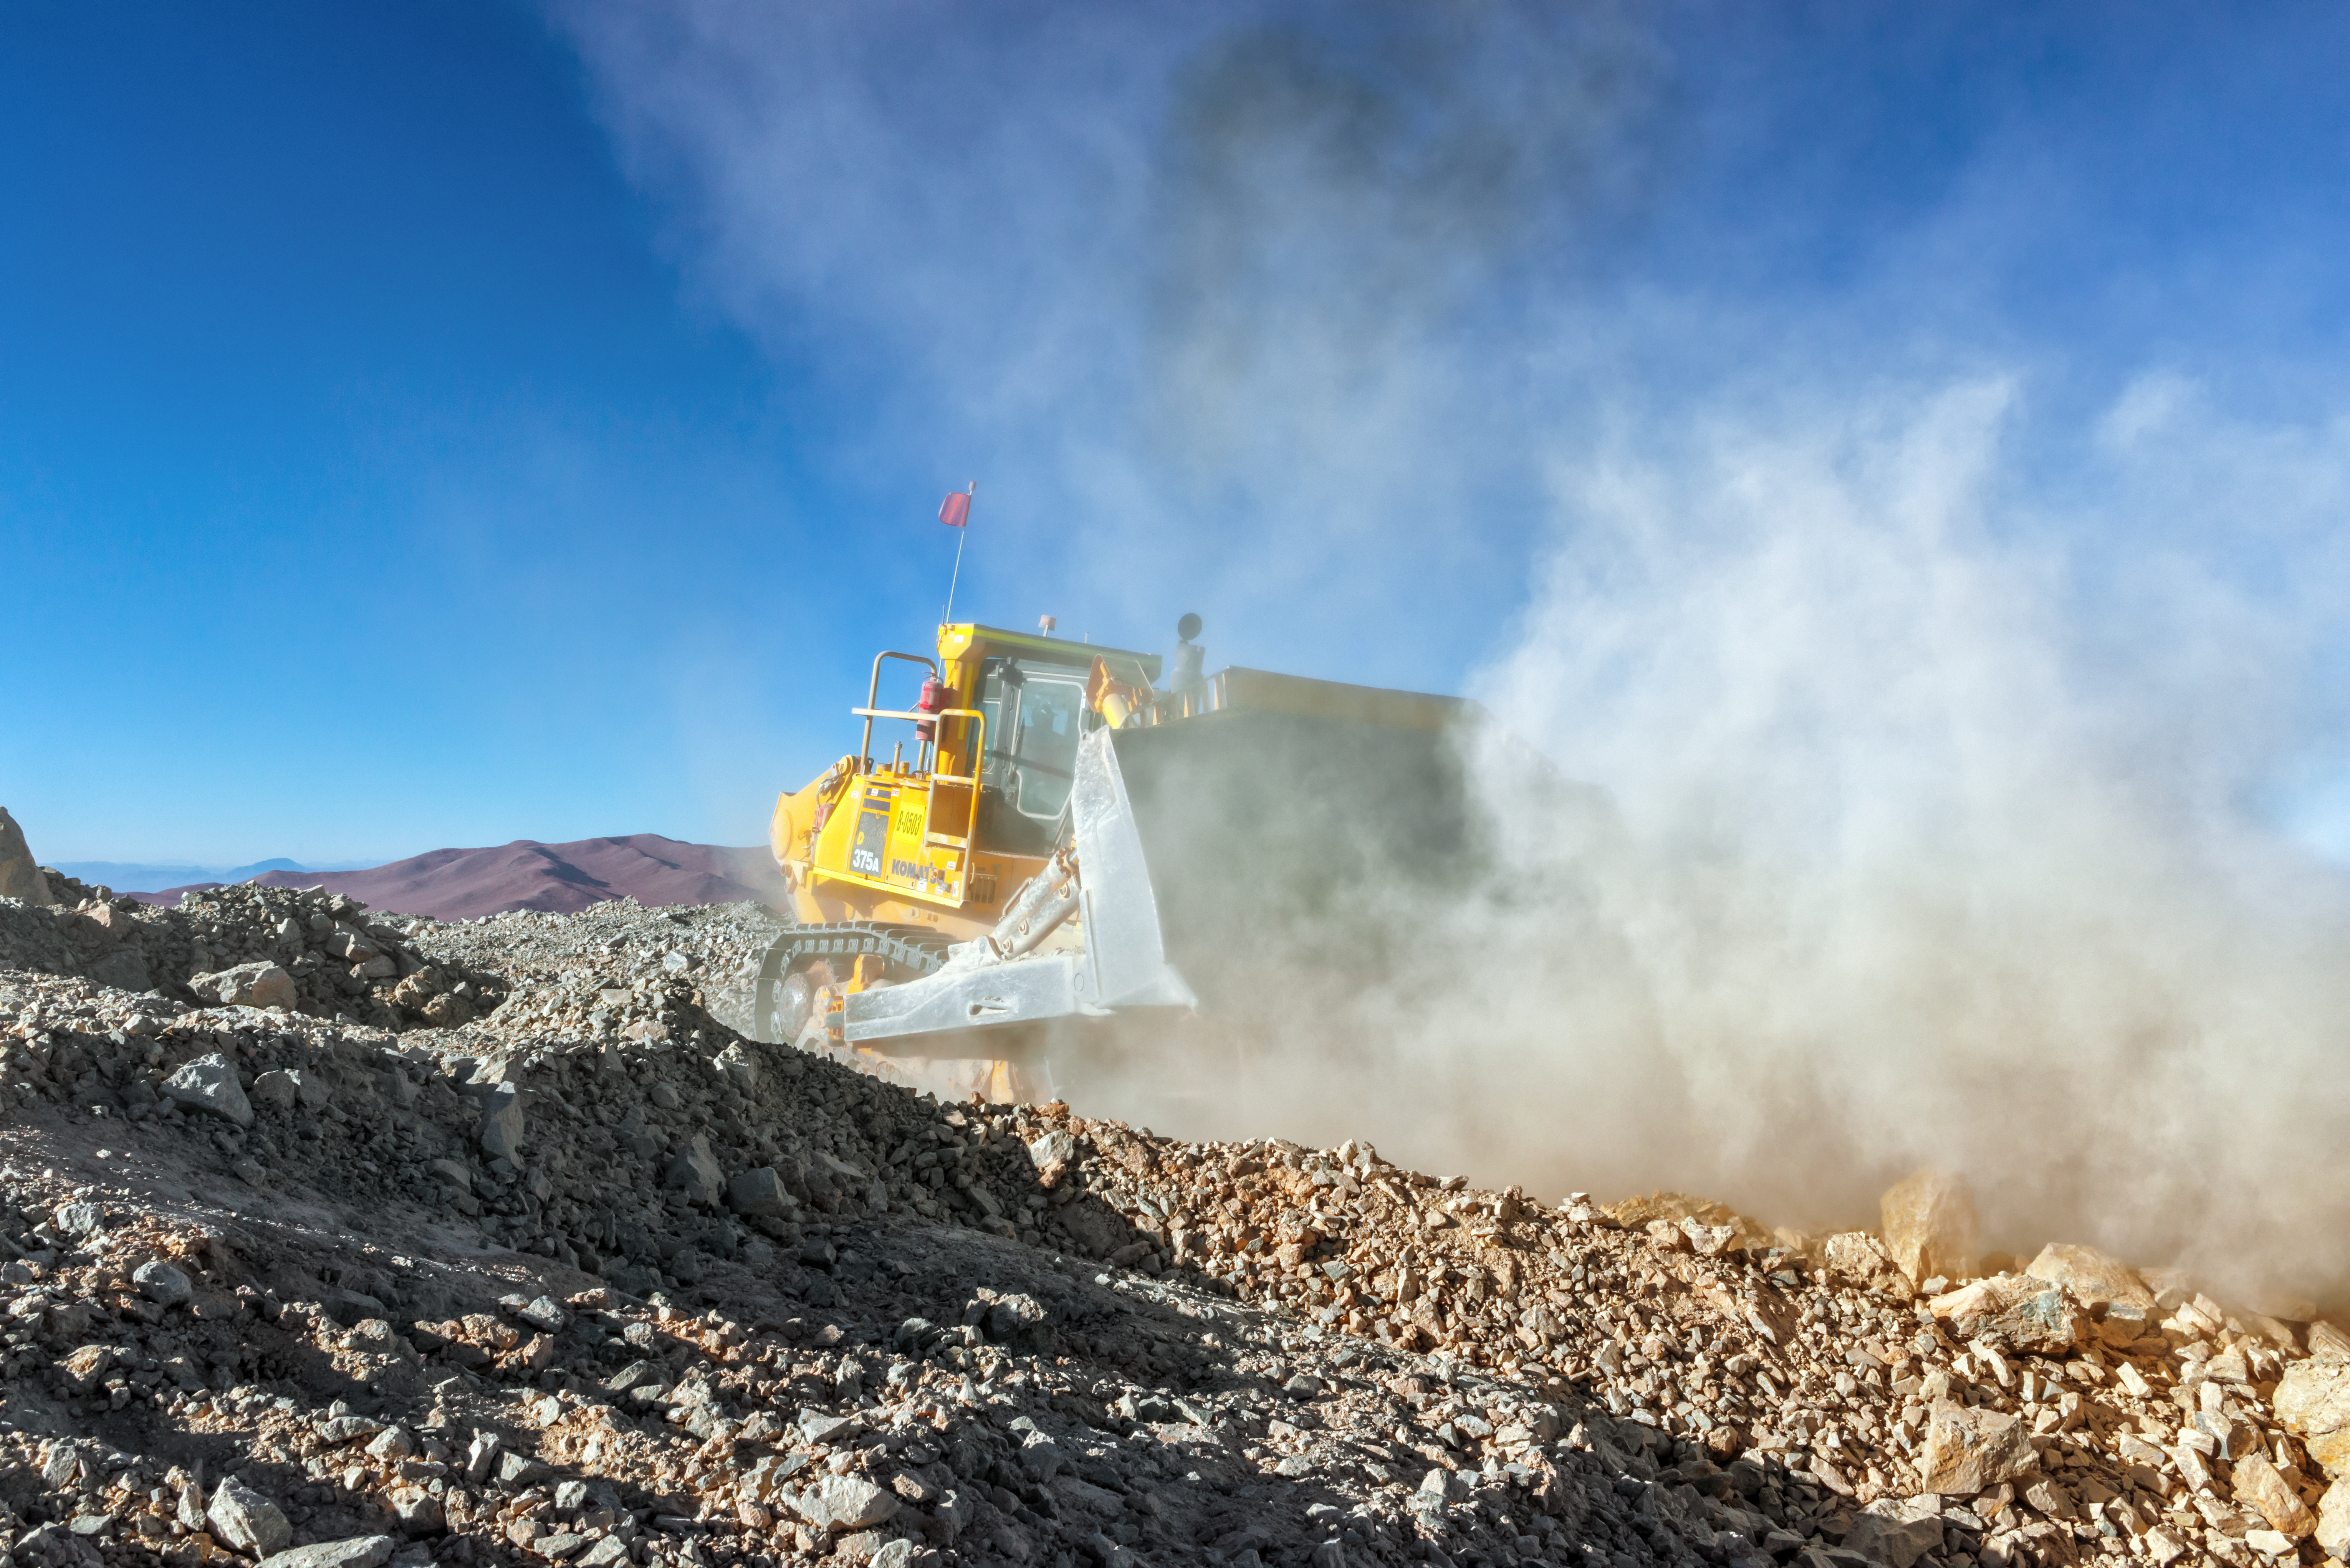

Dust and metal

Dust, rocks and loud machinery are all guaranteed to be seen on the peak of Cerro Armazones as work continues on leveling the peak of the mountain for the ELT.

Credit: P. Pardo Ávalos/ESO